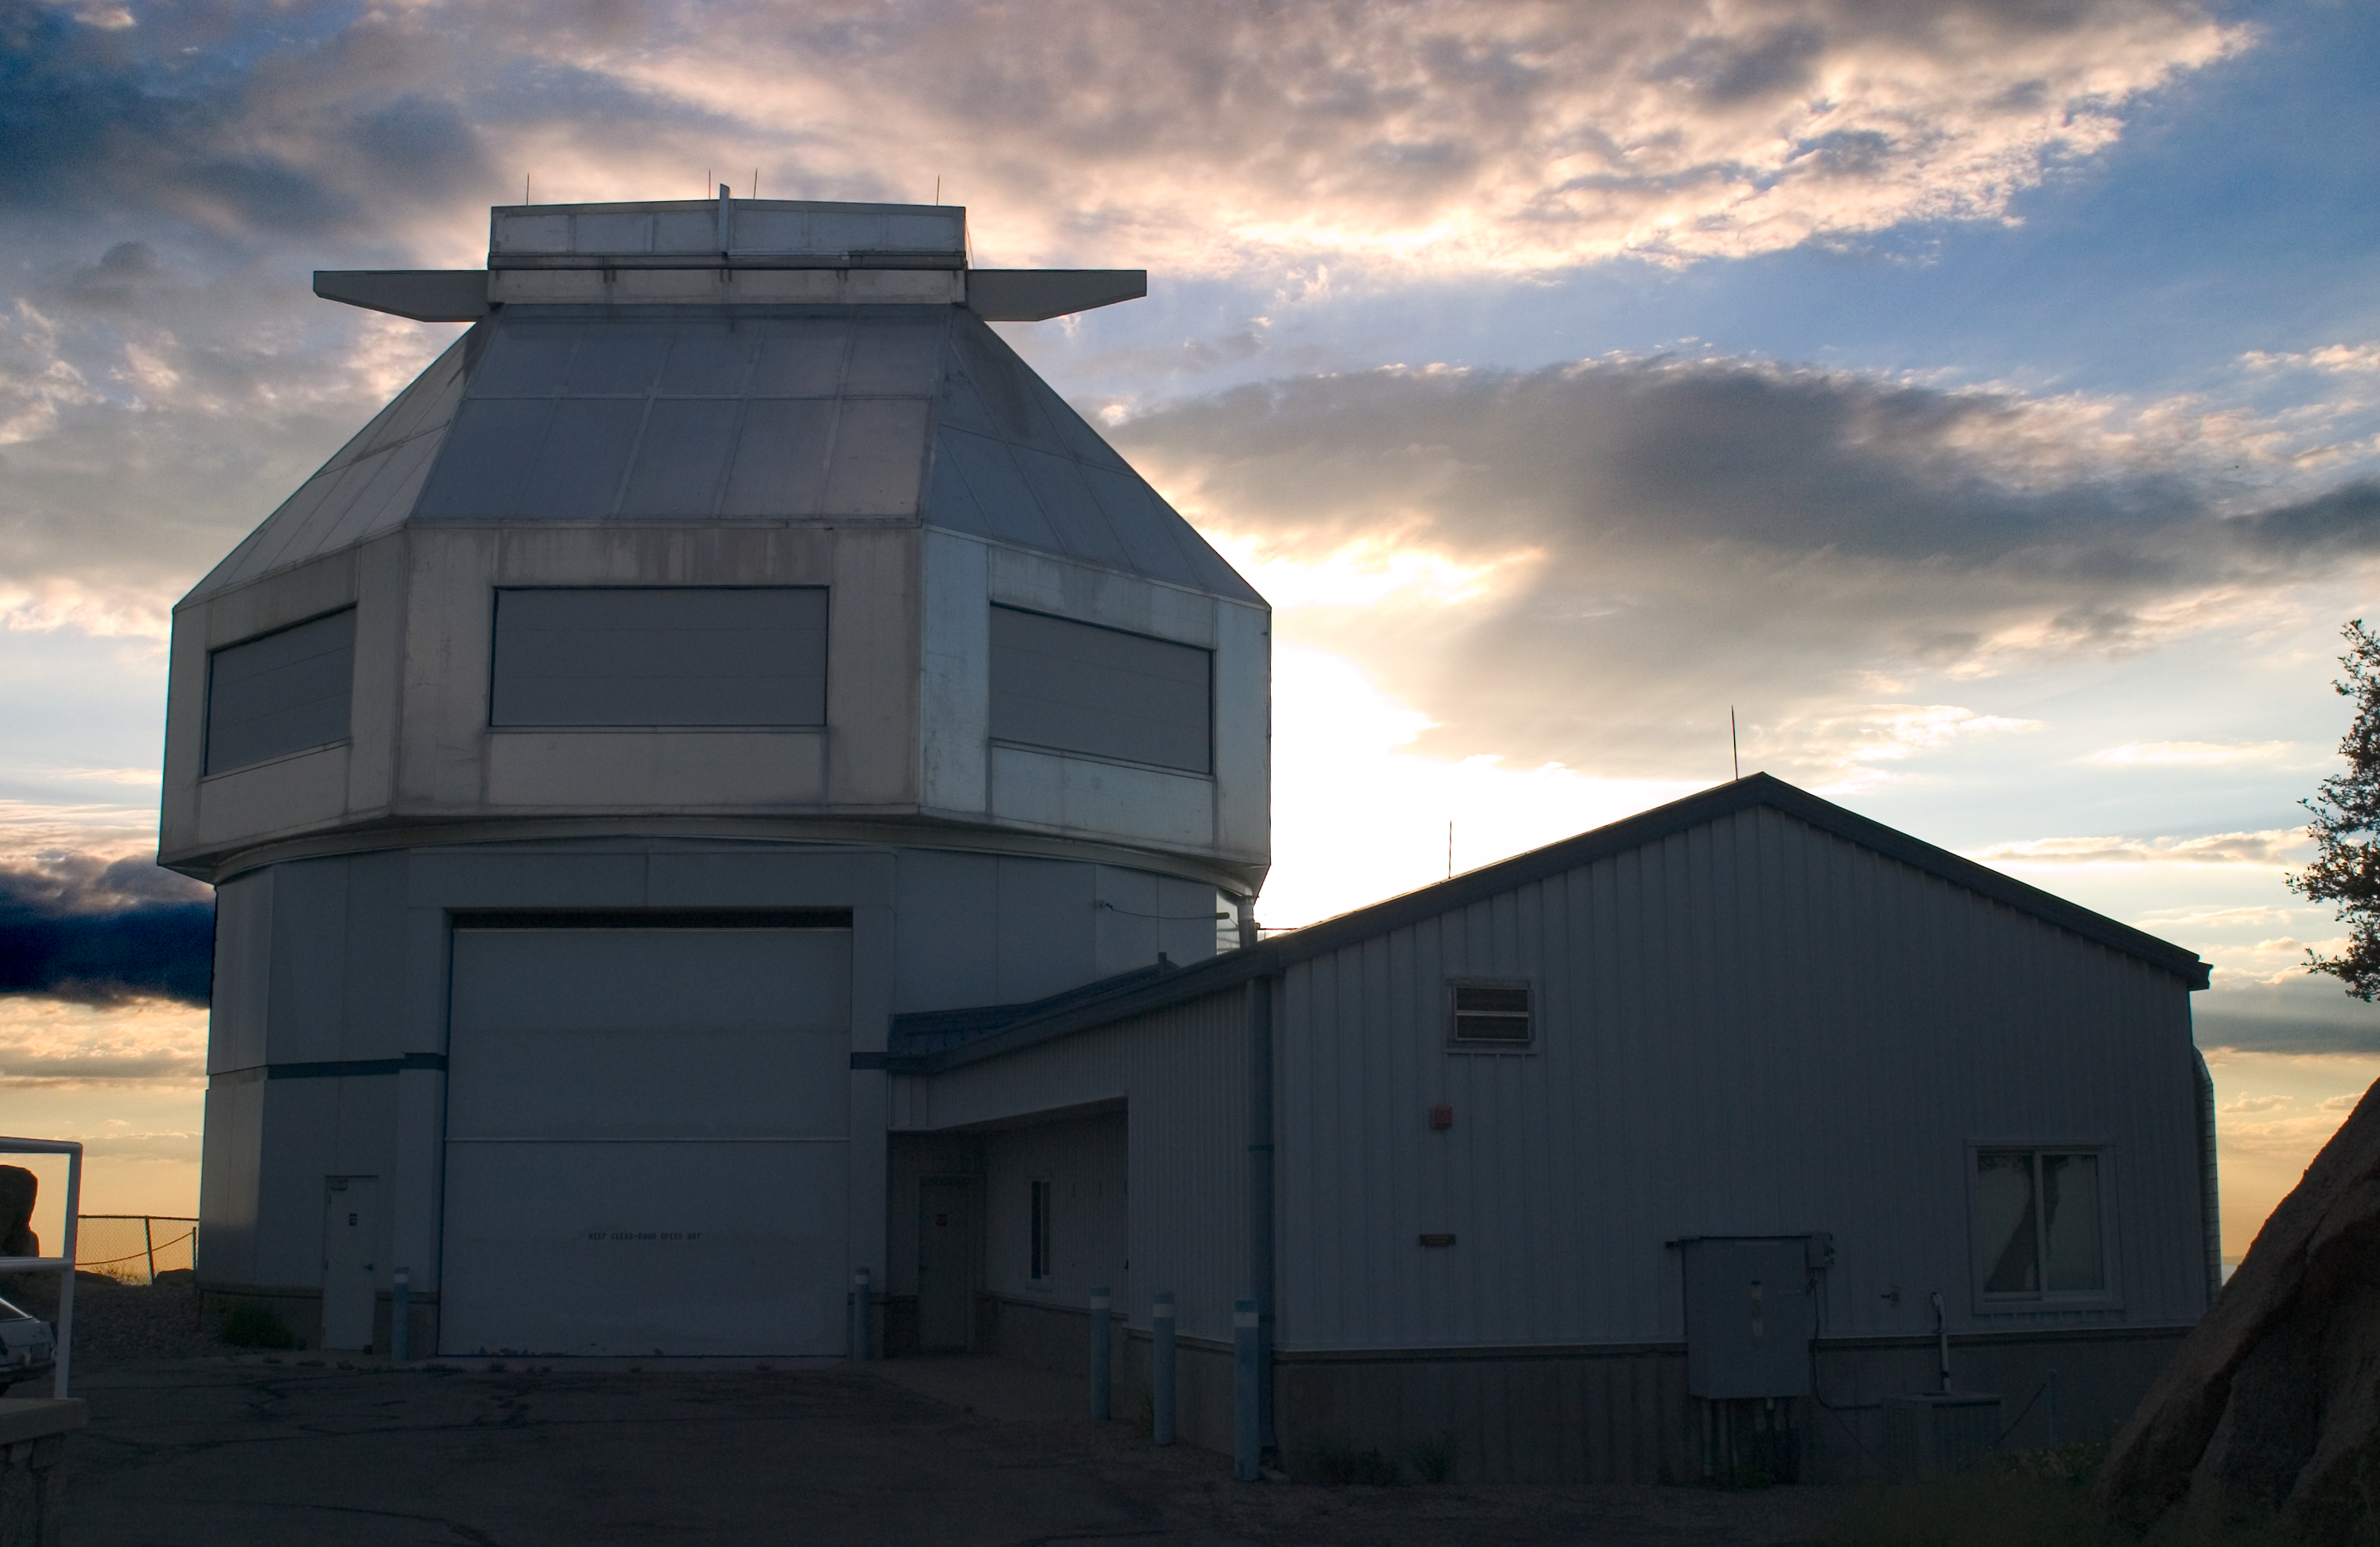

The WIYN 3.5-meter Telescope

The WIYN 3.5-meter Telescope at Kitt Peak National Observatory, AZ.

Credit: KPNO/NOIRLab/NSF/AURA/P. Marenfeld